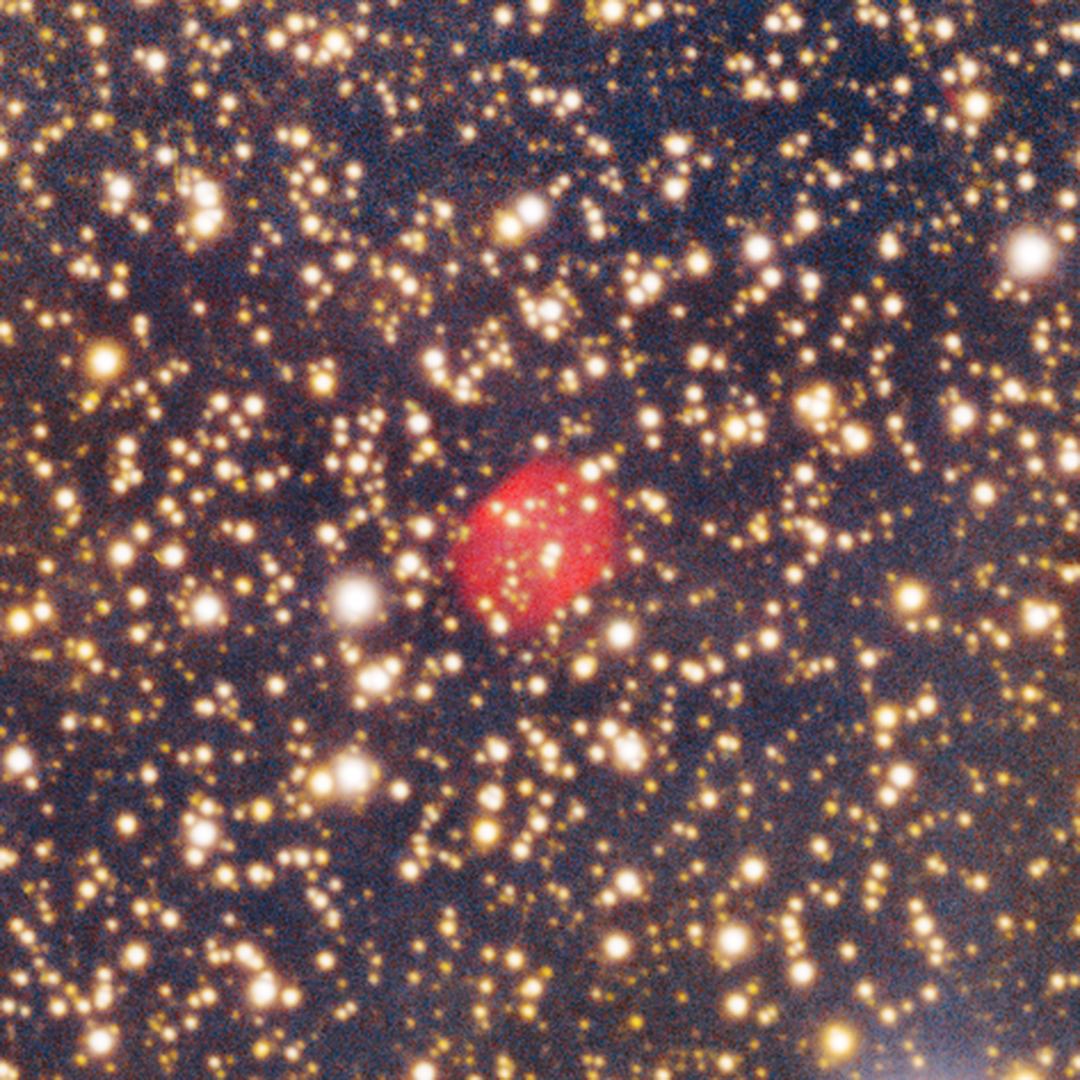

Planetary Nebula G317.0-04.0

A planetary nebula found in the Circinus West molecular cloud. Planetary nebulae are the outermost layers of aging red giant stars, thrown out into space at the end of a star’s life. This image was taken with the Department of Energy-fabricated 570-megapixel Dark Energy Camera (DECam) — one of the most powerful digital cameras in the world — mounted on the U.S. National Science Foundation Víctor M. Blanco 4-meter telescope at Cerro Tololo Inter-American Observatory in Chile, a Program of NSF NOIRLab.

Credit: CTIO/NOIRLab/DOE/NSF/AURAImage Processing: T.A. Rector (University of Alaska Anchorage/NSF NOIRLab), D. de Martin & M. Kosari (NSF NOIRLab)